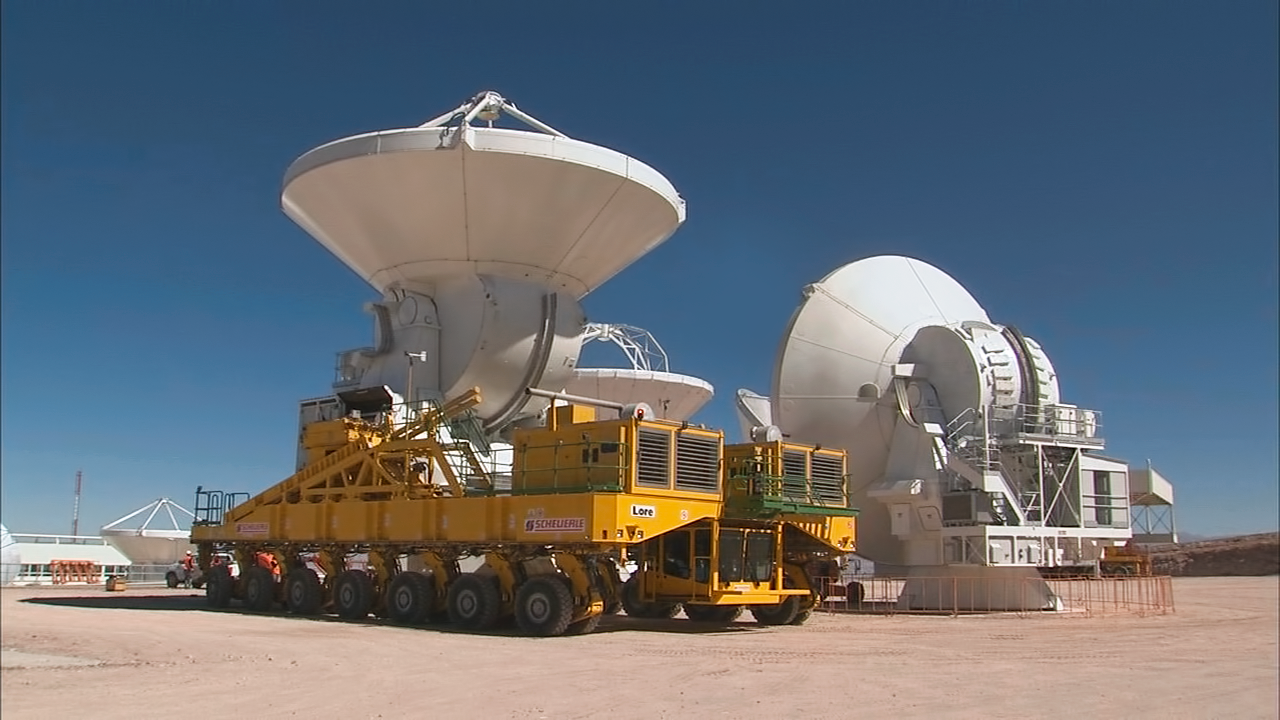

Still from video compilation: Relocation of an ALMA antenna

This is a still from the video compilation: Relocation of an ALMA antenna.

Credit: ALMA (ESO/NAOJ/NRAO)